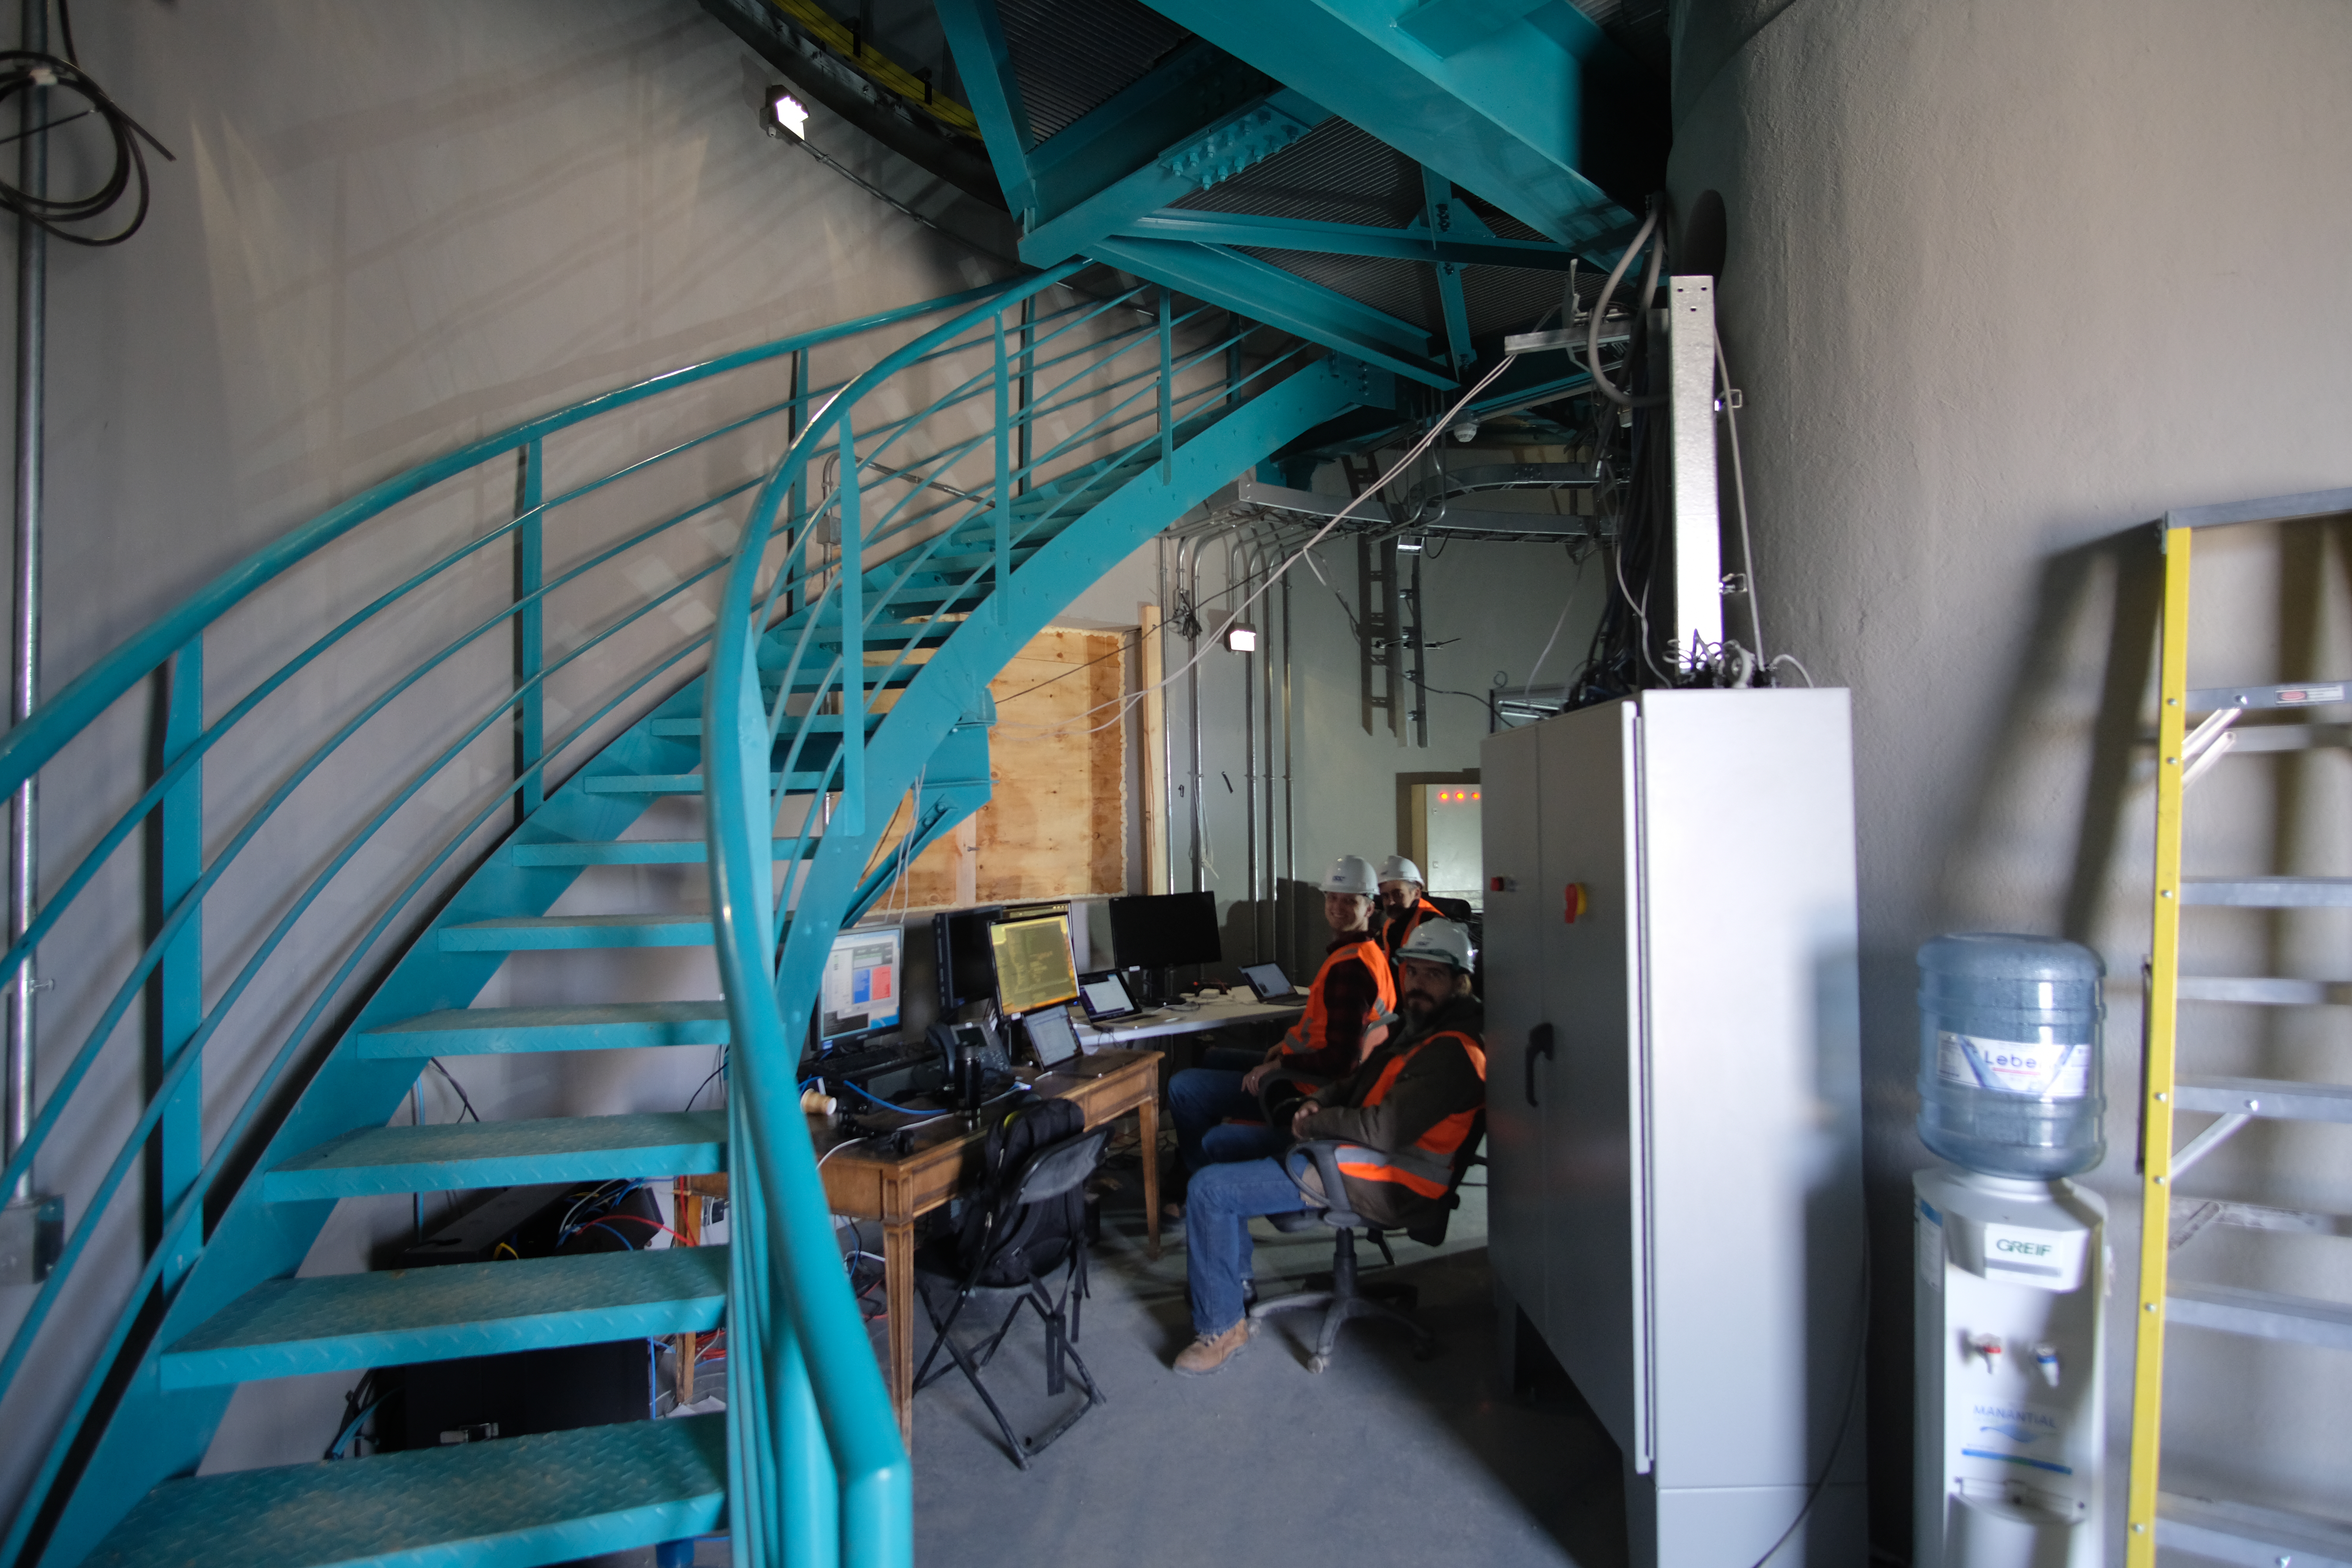

Auxiliary Telescope Software Success

The team working on the Auxiliary Telescope for LSST had a big reason to celebrate this week, after completing a series of exercises on Cerro Pachón that demonstrated the successful integration of the telescope's software and hardware systems.

Credit: Rubin Observatory/NSF/AURA